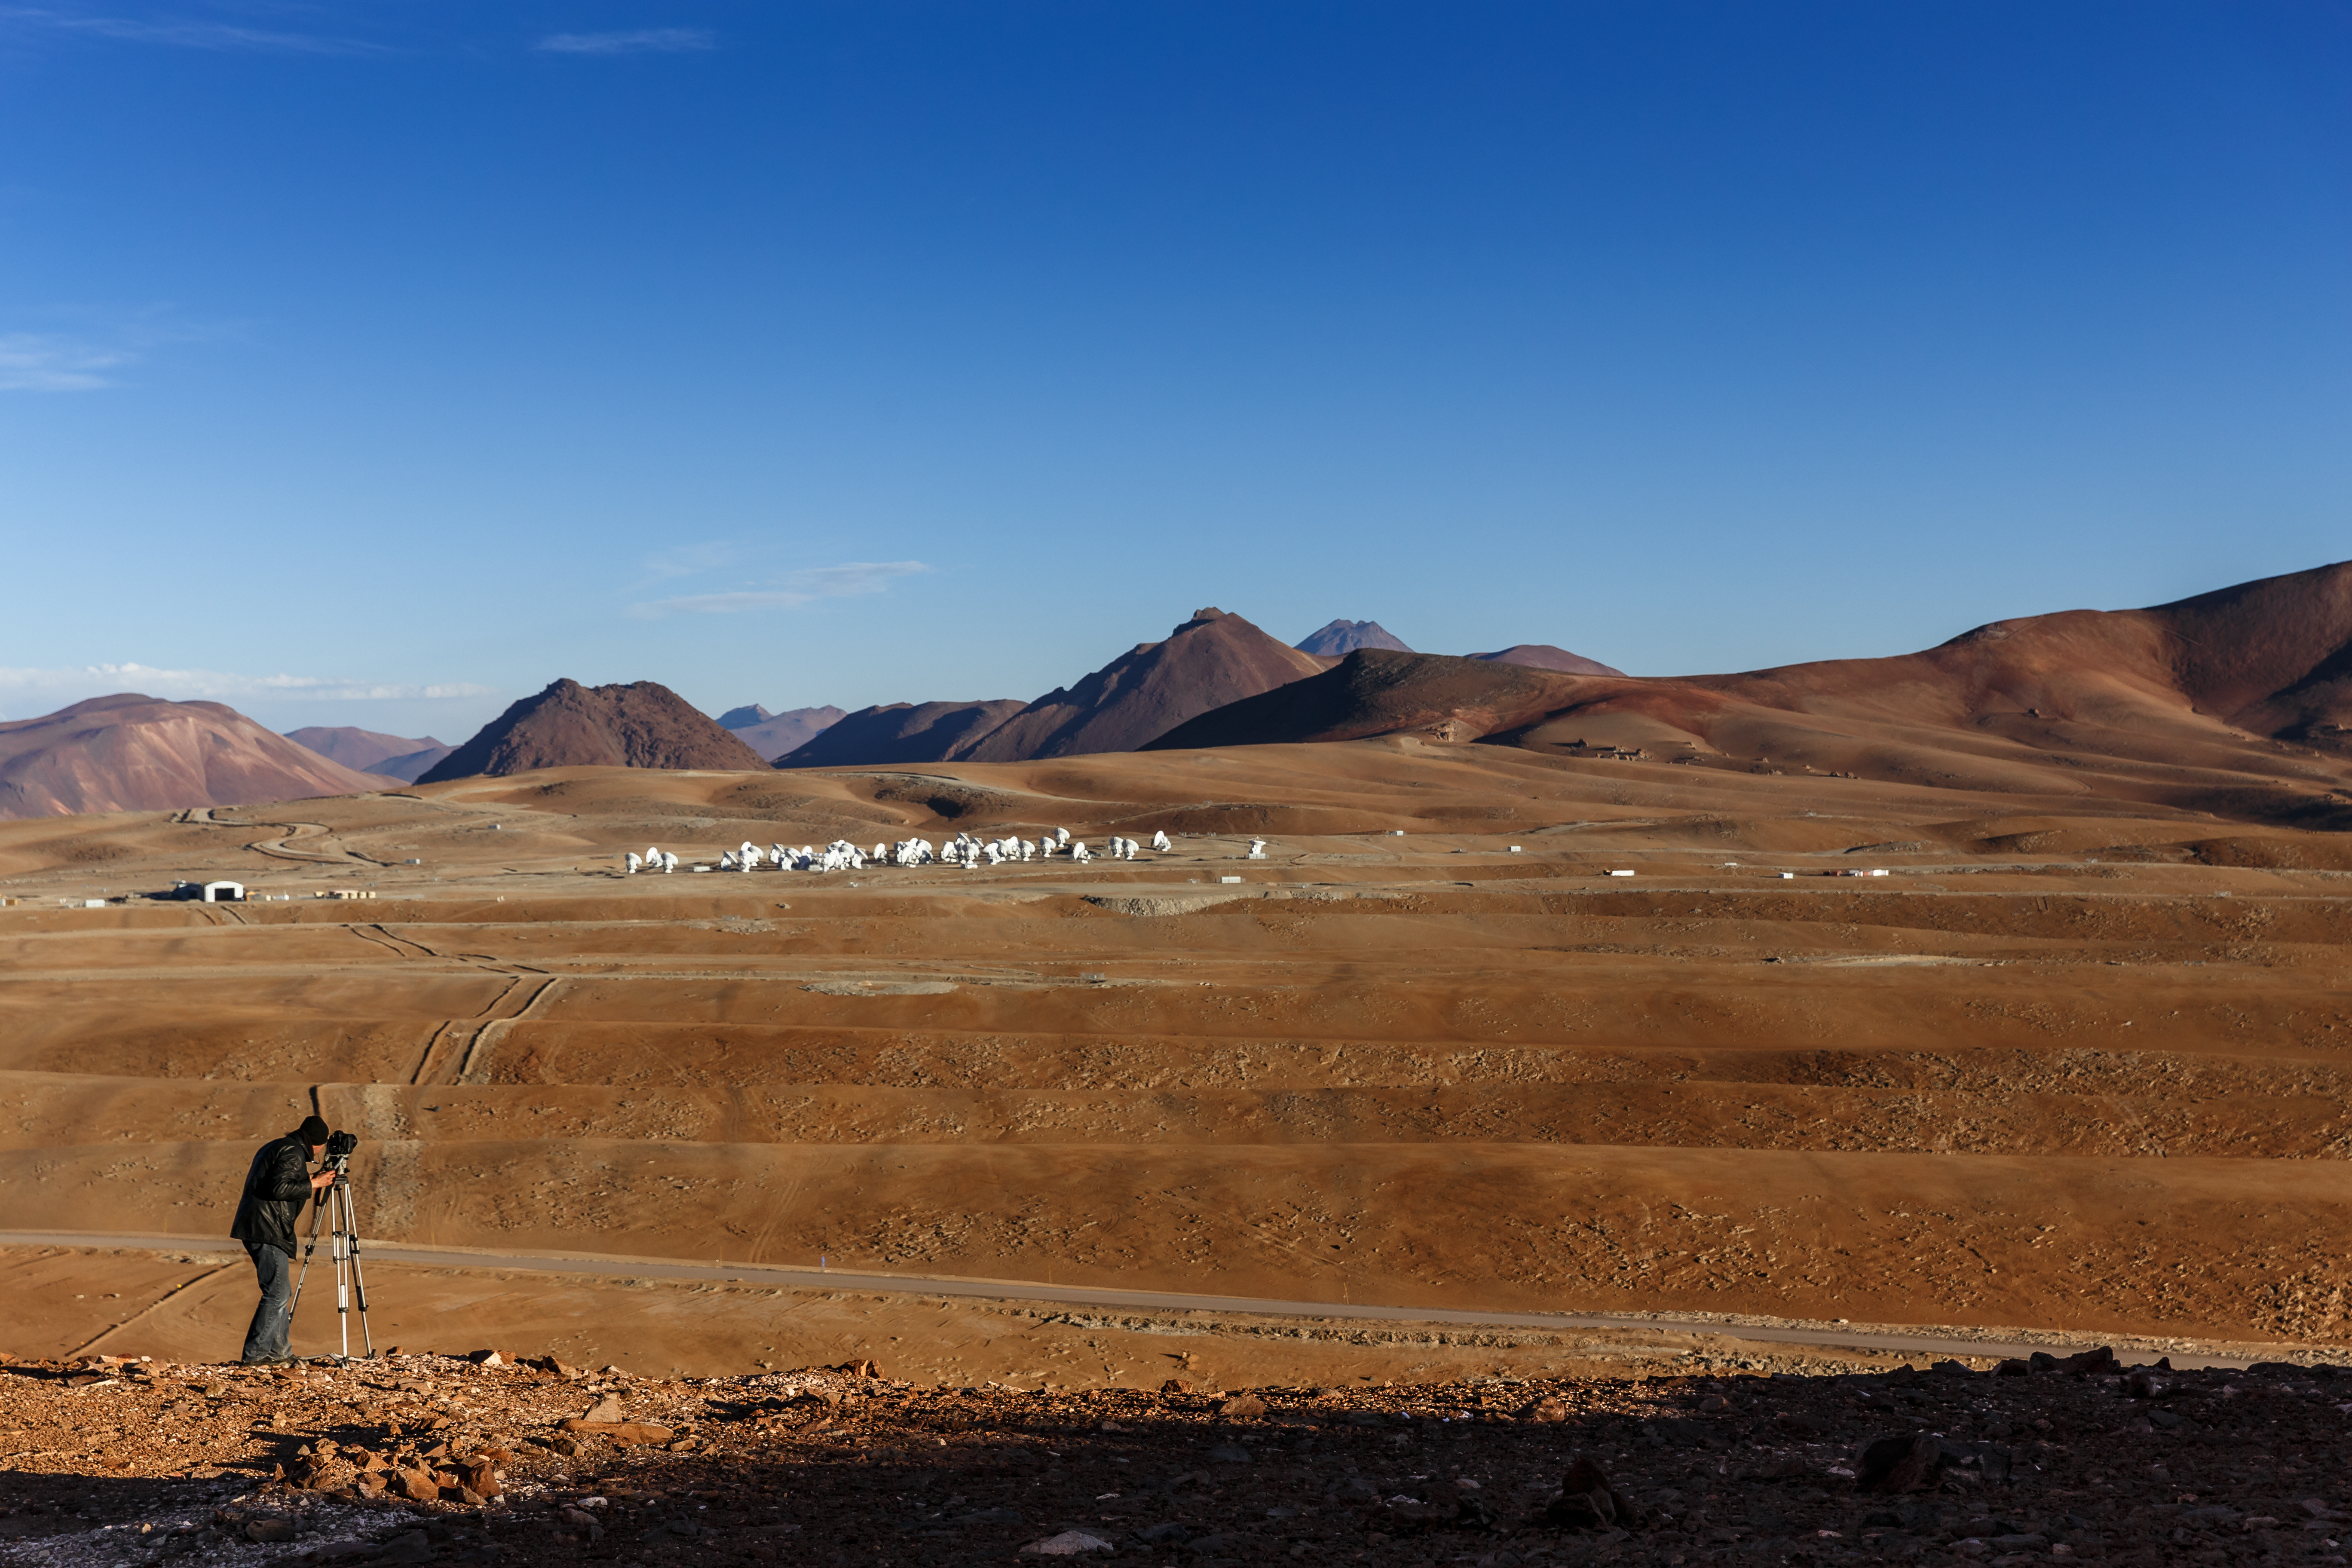

Distant view of ALMA

Herbert Zodet, ESO Video Coordinator, shooting ALMA array distance shots during the ESO Ultra HD Expedition.

Credit: ESO/ C.Malin